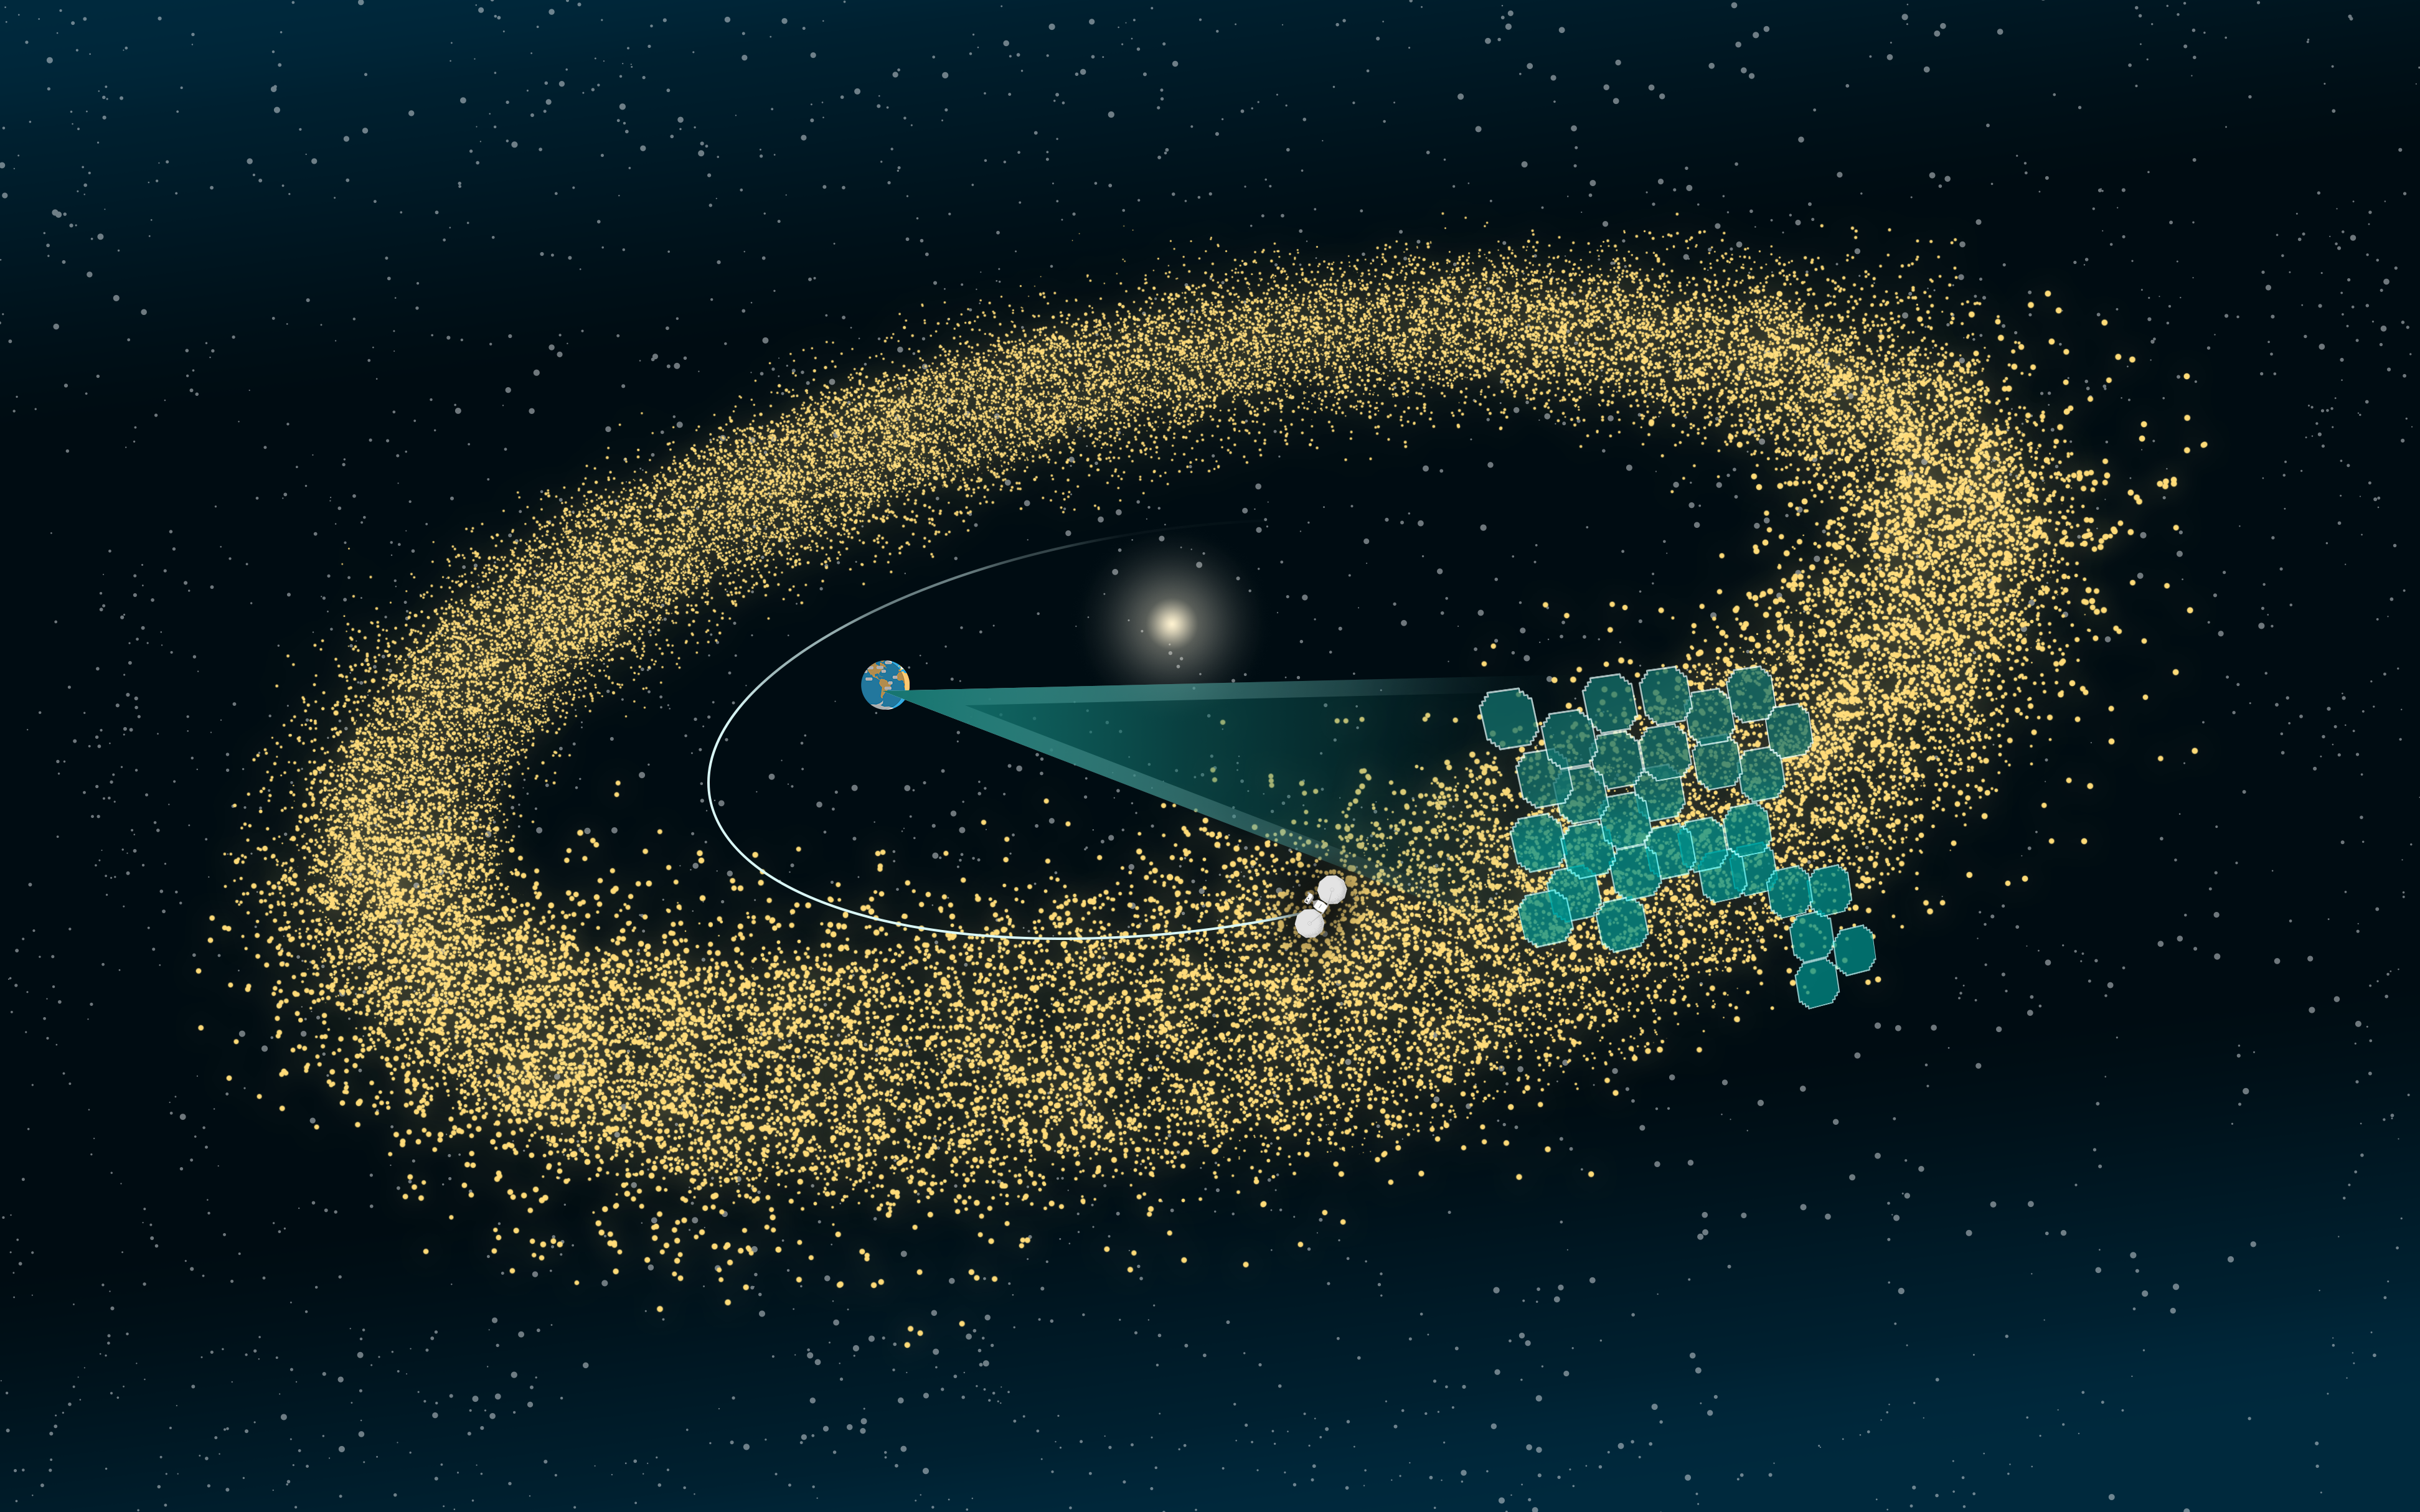

Rubin Observatory will discover millions of new asteroids to consider for up-close exploration

In this illustration, a mosaic of several of Rubin Observatory’s observation footprints is projected upon some of the millions of asteroids that scientists will find in Rubin’s vast Legacy Survey of Space and Time (LSST) dataset. A few of these asteroids may prove scientifically interesting enough to launch or redirect a spacecraft to investigate them. Before spacecraft missions can travel to small Solar System objects for detailed exploration, researchers first have to know which objects are worth visiting and where they are in the Solar System. Several spacecraft missions (including NASA’s Lucy, whose shape and orbit are represented in this image) are currently exploring the Solar System’s asteroid belt, Jupiter Trojans, and other nearby regions, with the potential to explore new objects detected by Rubin Observatory.

Alt text: An illustration of the asteroid belt as a dense donut-shaped ring of yellow points with the Sun at the center. The background is black with hints of dark blue in the corners and small white pinprick stars sprinkled throughout. A small illustrated Earth sits to the left of the Sun, and a semi-opaque, cone-like teal triangle extends from Earth toward the right. The cone opens up to a mosaic of a couple dozen small, square-like shapes representing Rubin Observatory’s LSST Camera’s detector area. The mosaic is overlaid onto a portion of the asteroid belt, and each tile represents a camera image that detects a group of asteroids. A thin curved white line begins behind the Sun and swings out around the Earth, tracing the path of a small, not-to-scale spacecraft heading toward the illuminated asteroids, ready for exploration.

Credit: RubinObs/NOIRLab/SLAC/NSF/DOE/AURA/J. Pinto